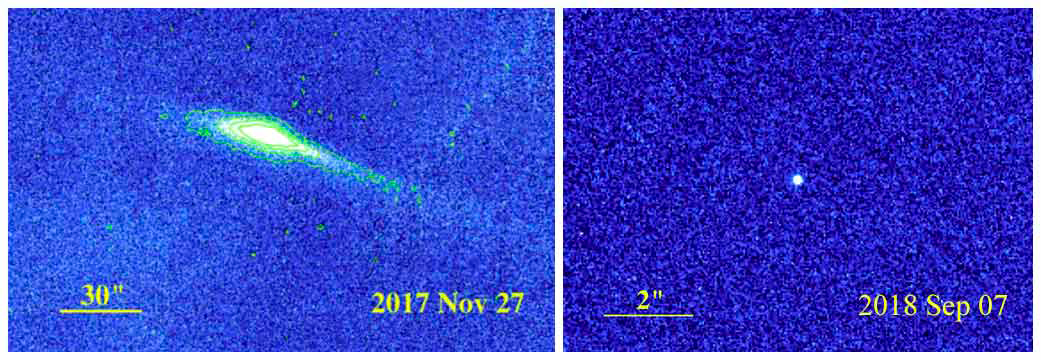

Shape-Shifting Asteroid with a Comet-like Tail

Active asteroids blur the distinction between asteroids and comets. Like other asteroids, they orbit the Sun in a belt between Mars and Jupiter. But they can also “shape shift," unfurling spectacular comet-like tails, then packing them away again. Observations of P/2017 S5 made with the WIYN telescope identify it as a water-bearing active asteroid and a step toward understanding the origin of water on Earth. The study was carried out by a team led by D. Jewitt (UCLA) that includes NOAO astronomers Jayadev Rajagopal, Susan Ridgway, and Wilson Liu.

Credit: Left: WIYN Image; Right: HST Image; Credit: D. Jewitt